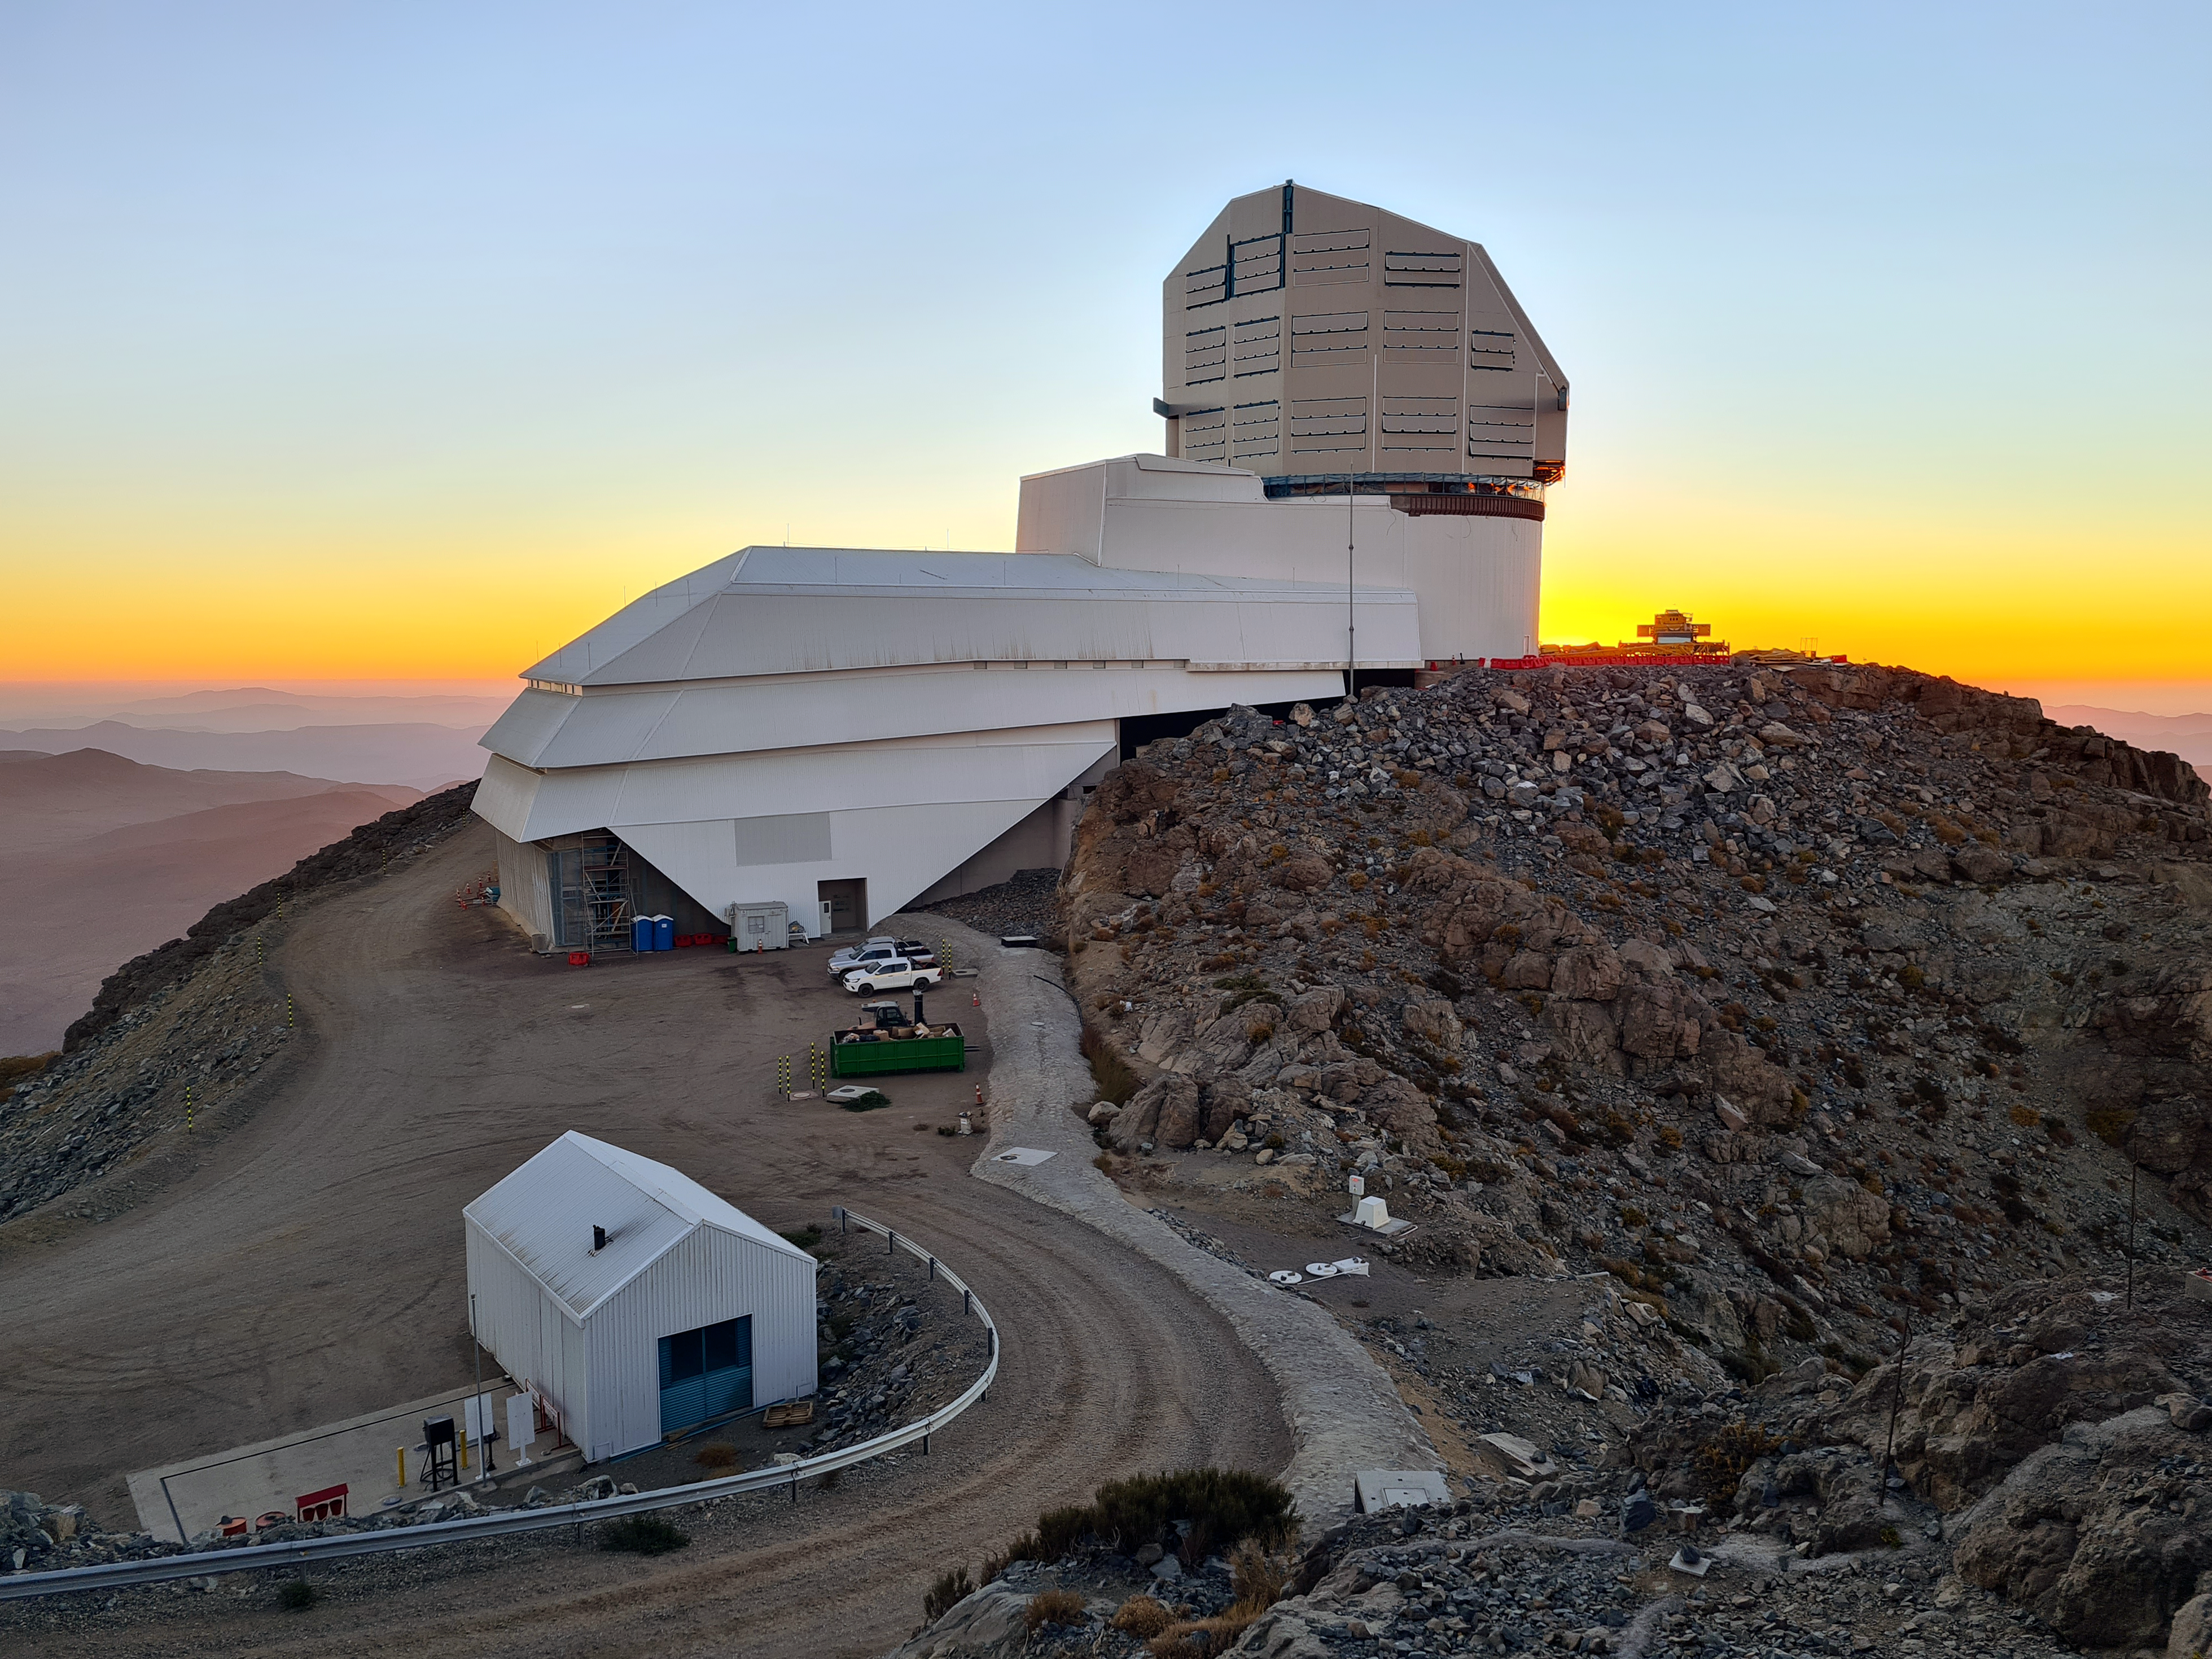

Vera C. Rubin Observatory

Twilight photo of Rubin Observatory taken in April 2021.

Credit: Rubin Obs/NSF/AURA